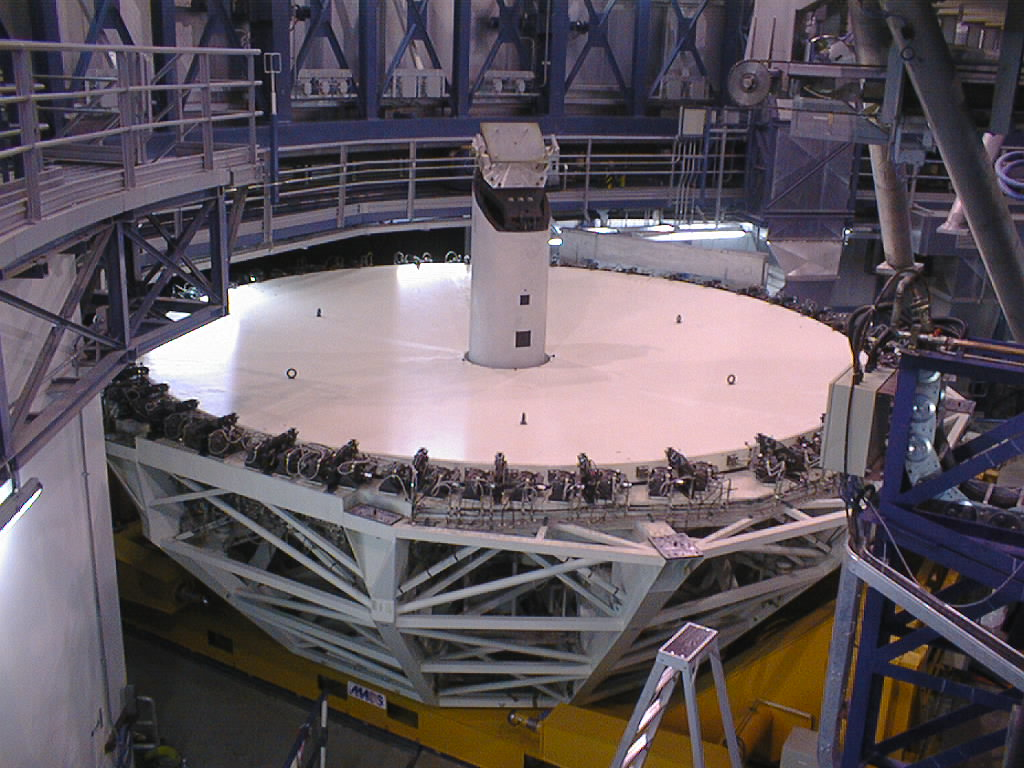

Installation of the M1 cell and mirror

VLT assembly work at the ESO Paranal Observatory. The M3 tower that supports the tertiary (flat) mirror is in place at the centre of the M1 cell. (Photo obtained on March 4, 1998).

Credit: ESO